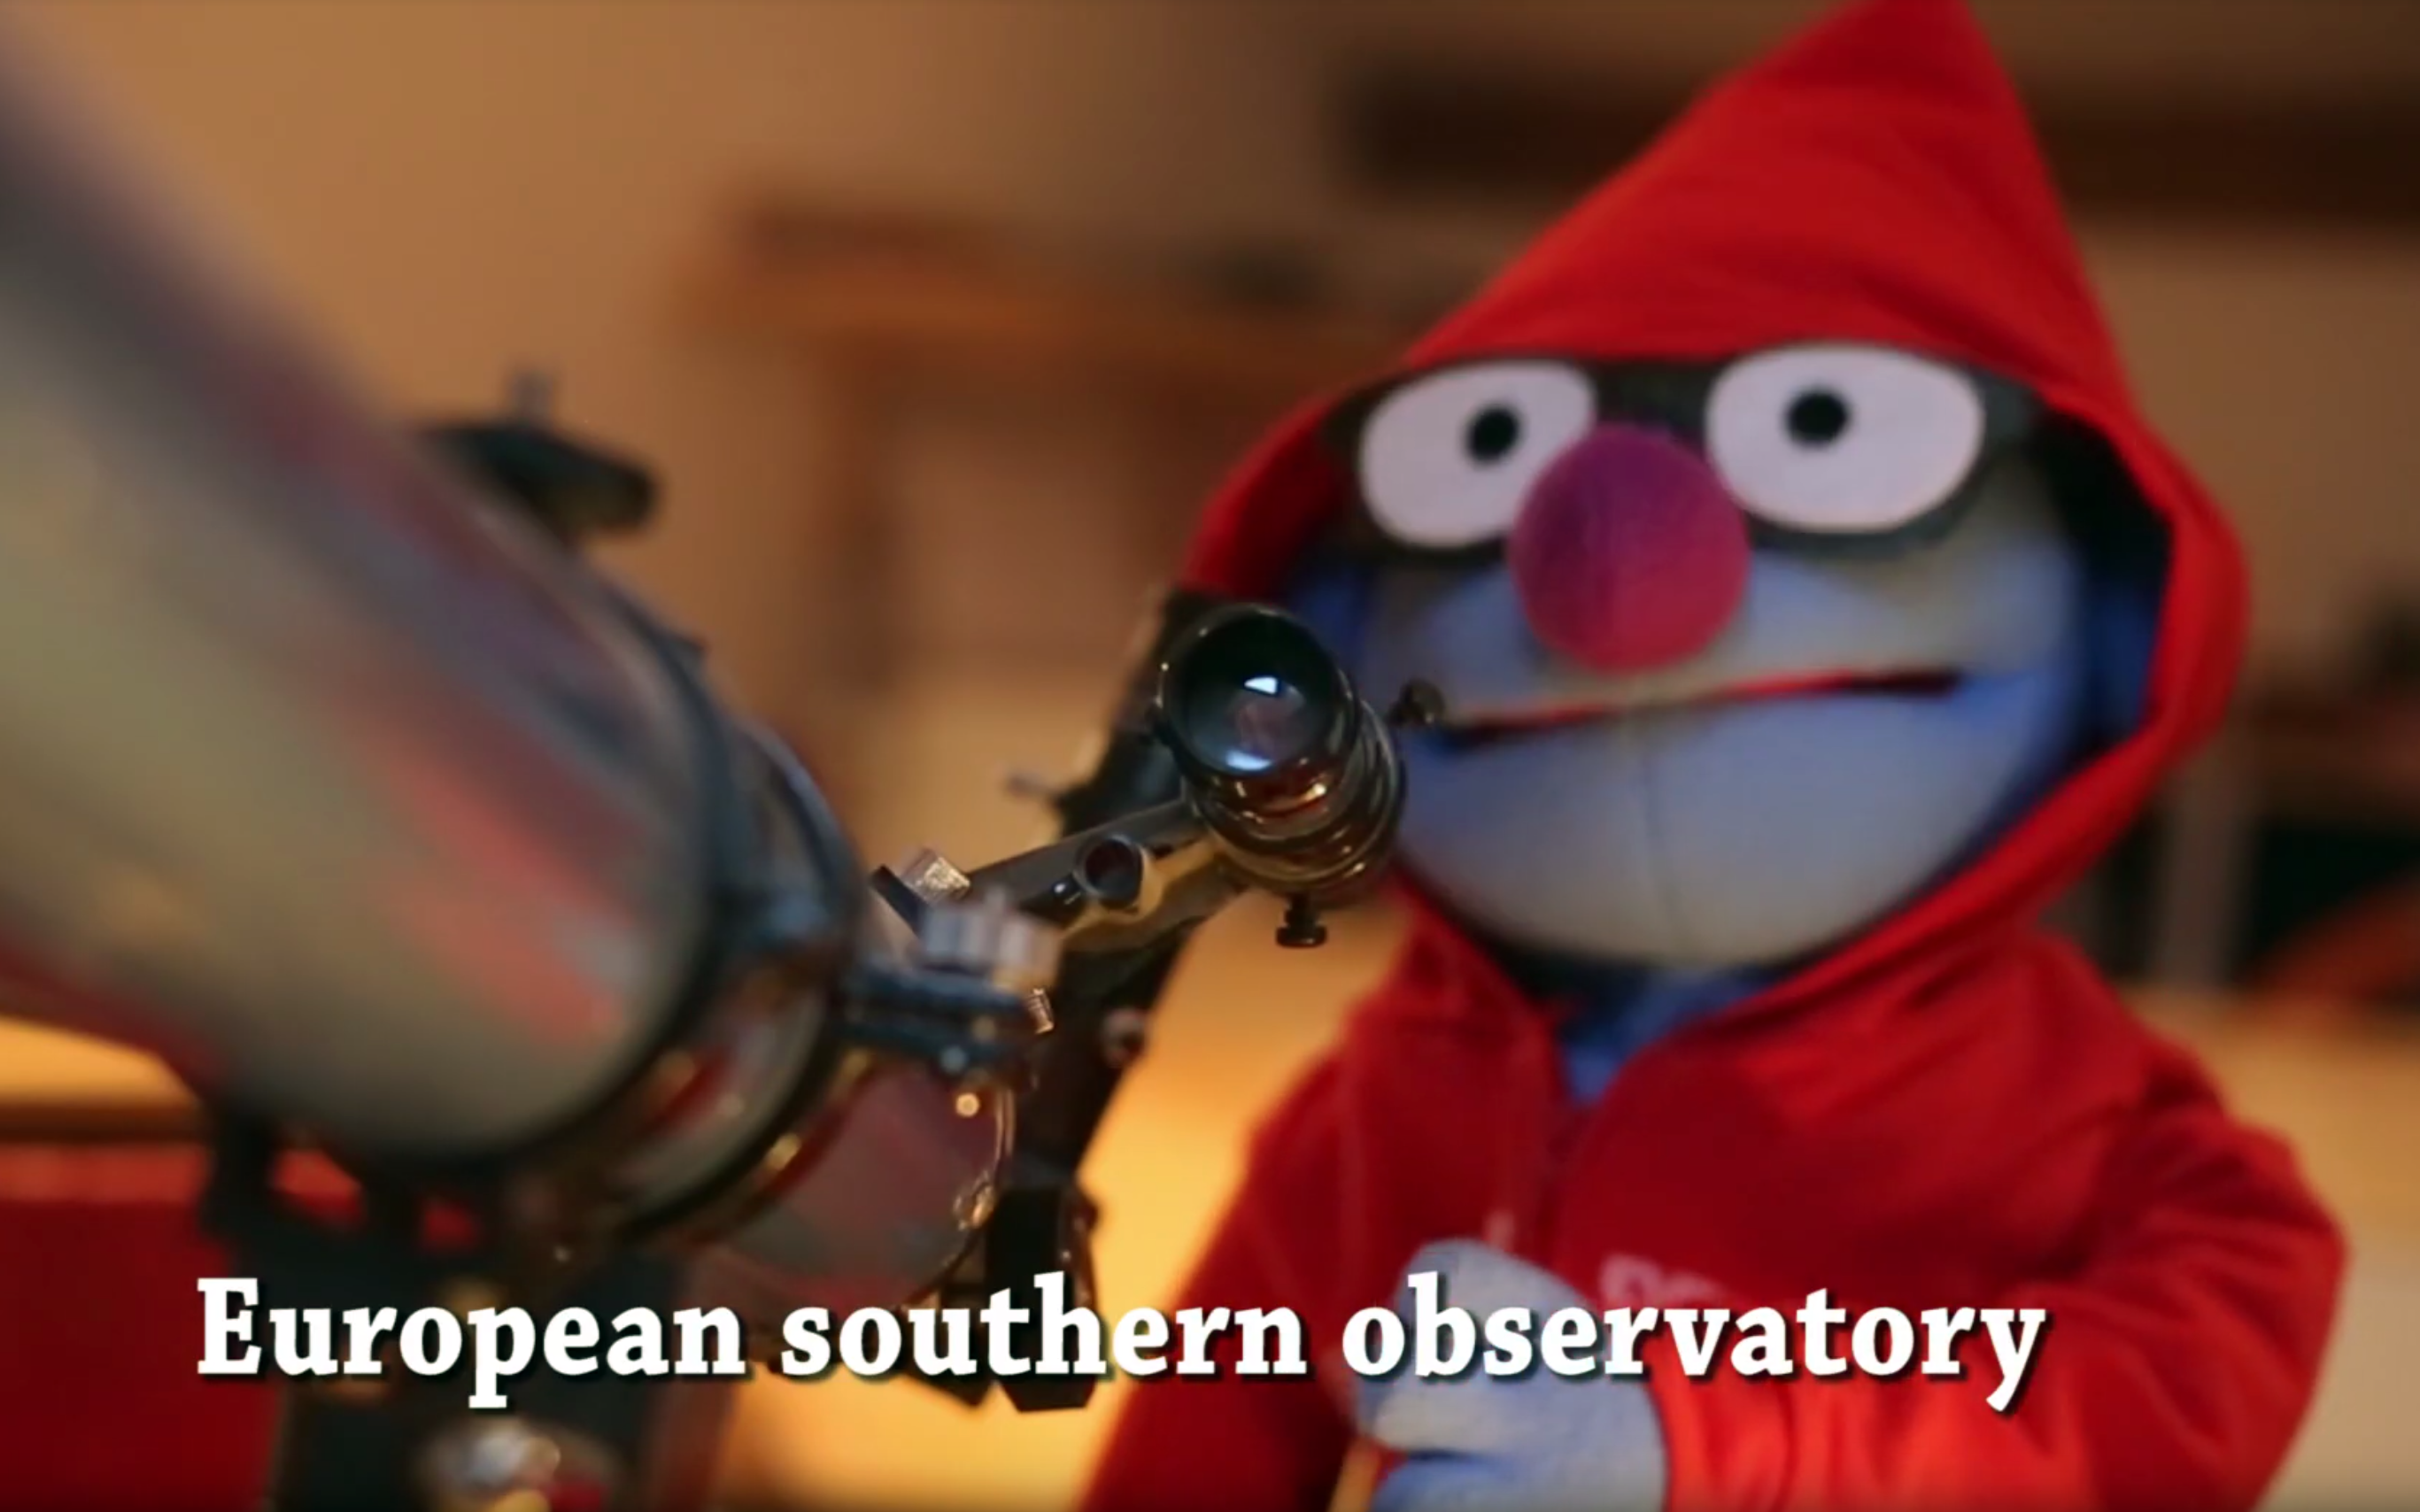

Frame from winning video entry

A frame from the winning video entry in the La Silla Total Eclipse 2019 Public Competition.

Credit: Norédine Benazdia/ESO